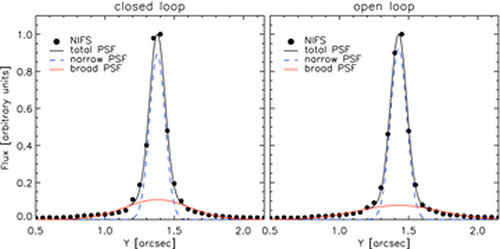

Using Open-Loop Adaptive Optics to Measure Black Hole Masses

These plots demonstrate stability of the correction to the point spread function (PSF) using the open focus loop mode. The left panel shows the PSF of a star in standard closed loop mode. The right panel shows the corresponding PSF in with the focus loop open (and tip-tilt loop closed on the star) after an hour of open loop observations. The subsequent degradation in the PSF is negligible.

Credit: International Gemini Observatory/NOIRLab/NSF/AURA